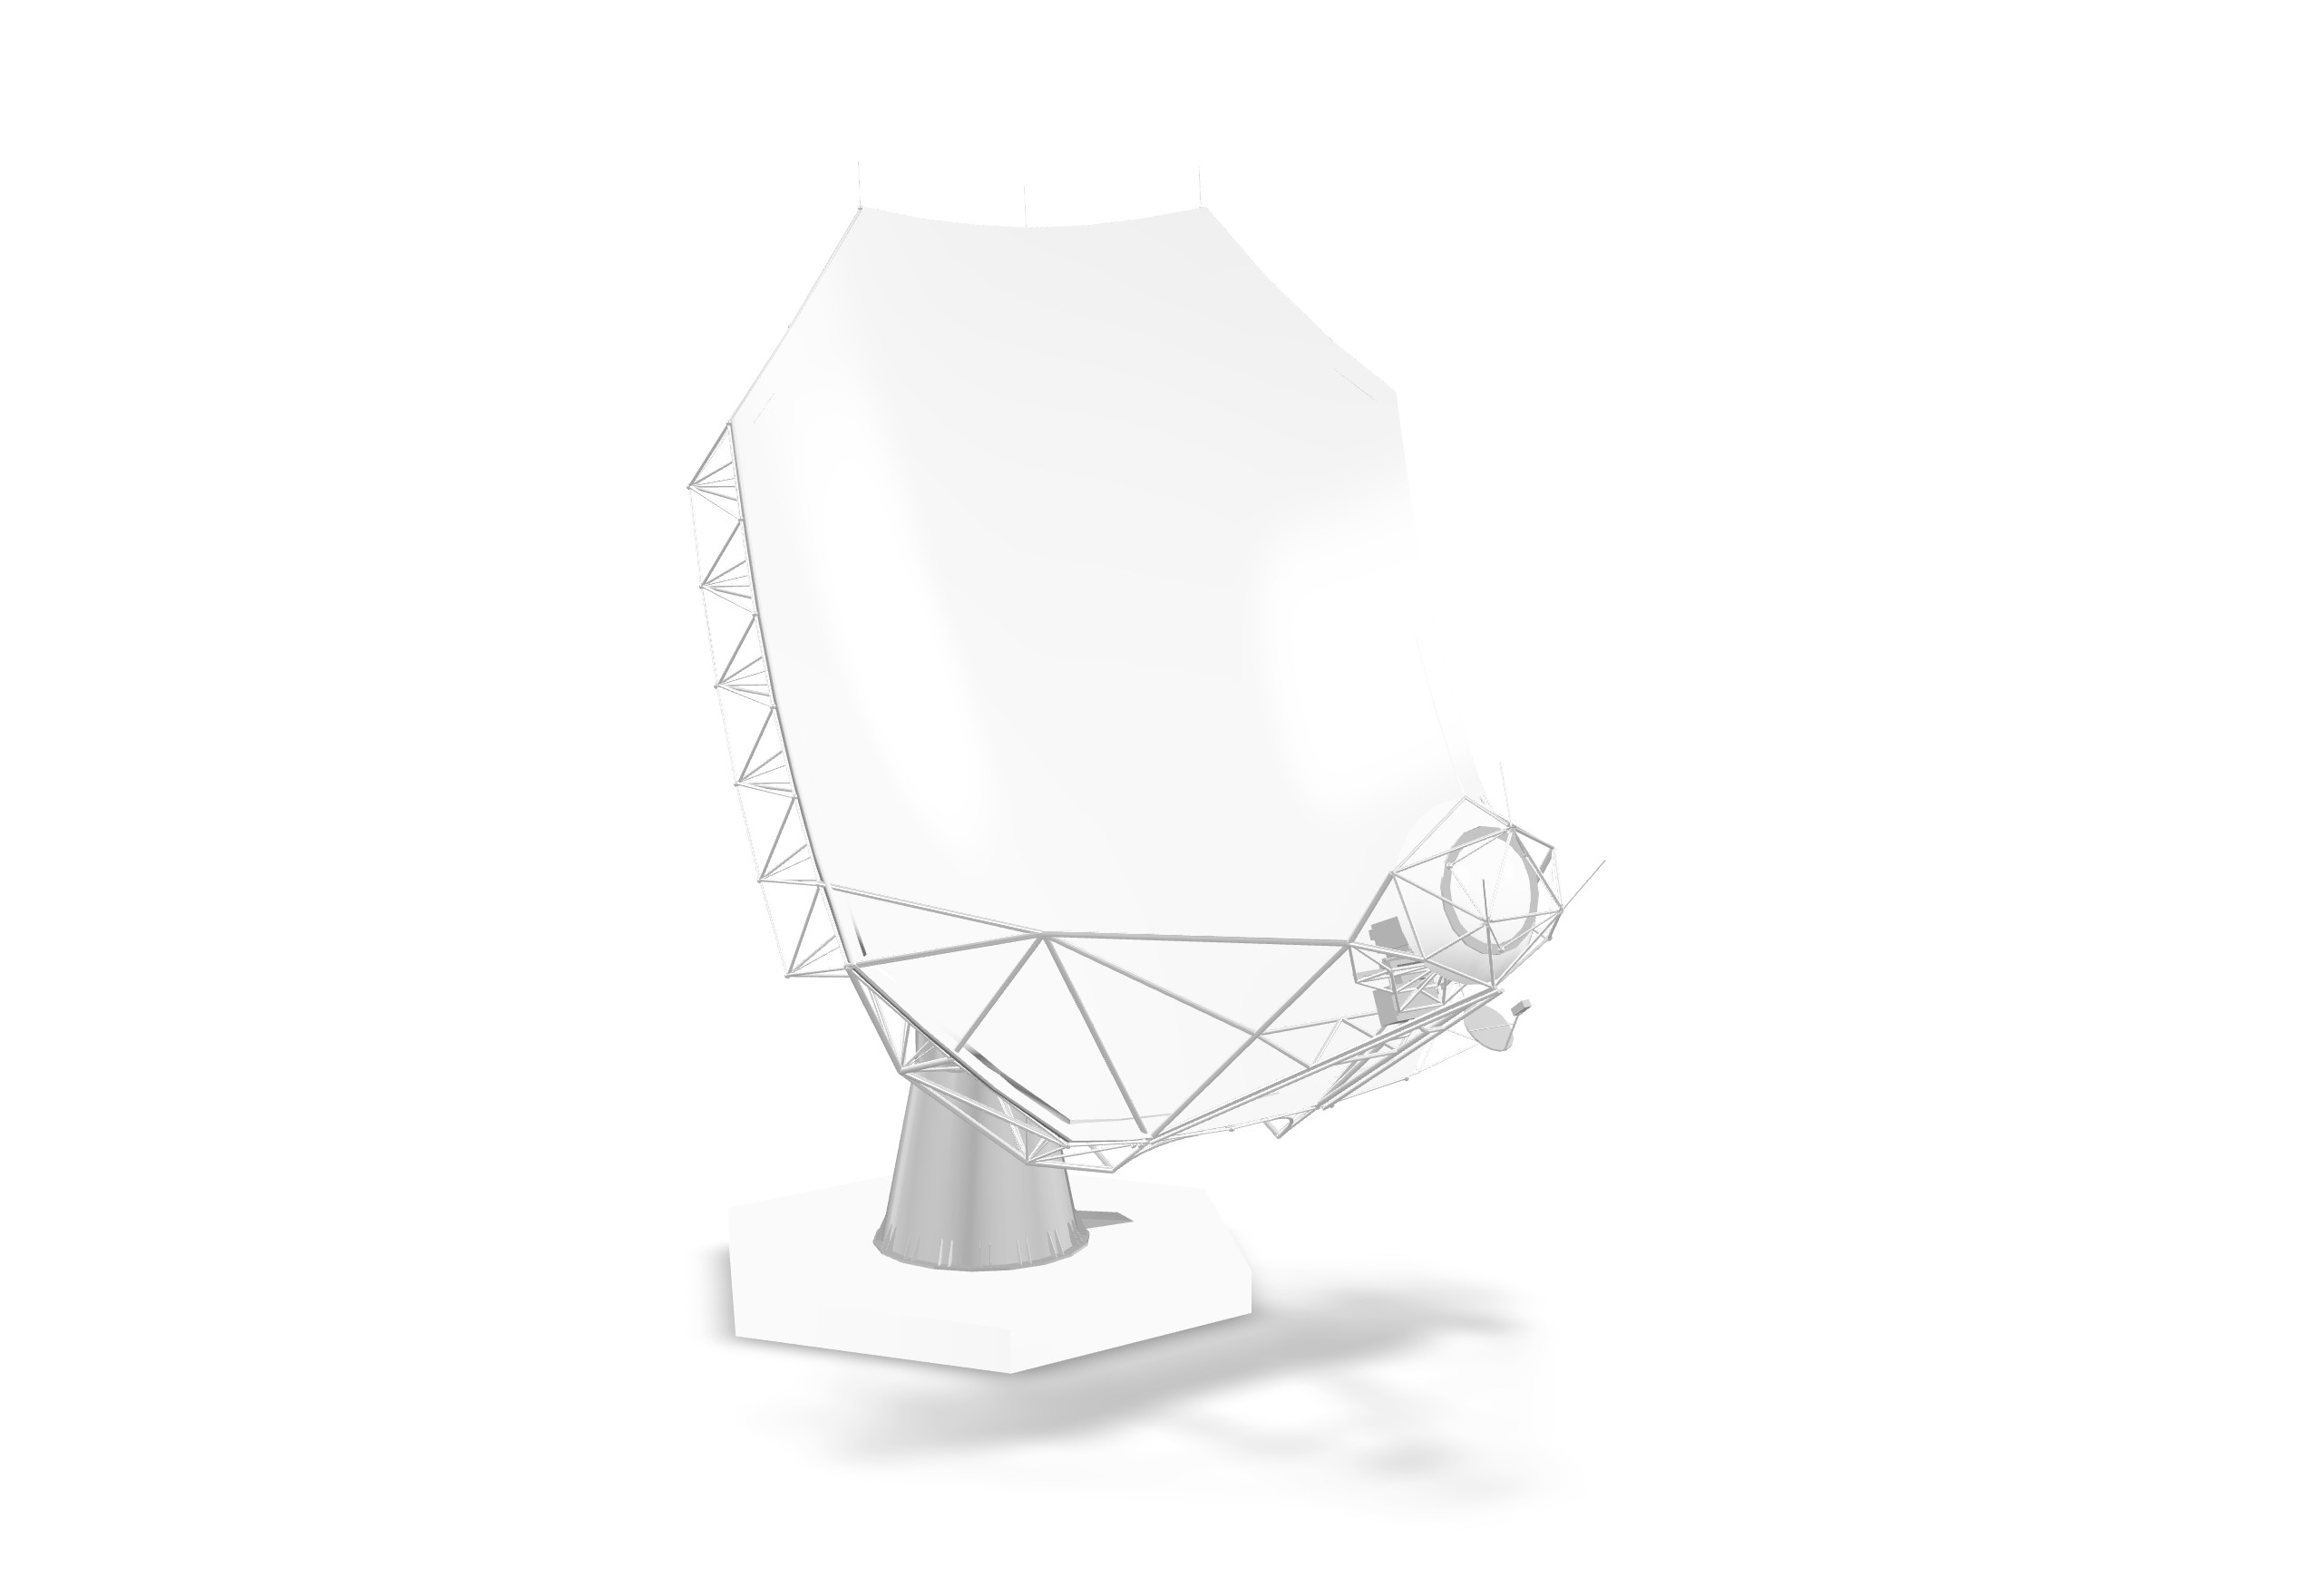

ngVLA Antenna Model for AR

Credit: NRAO/AUI/NSF